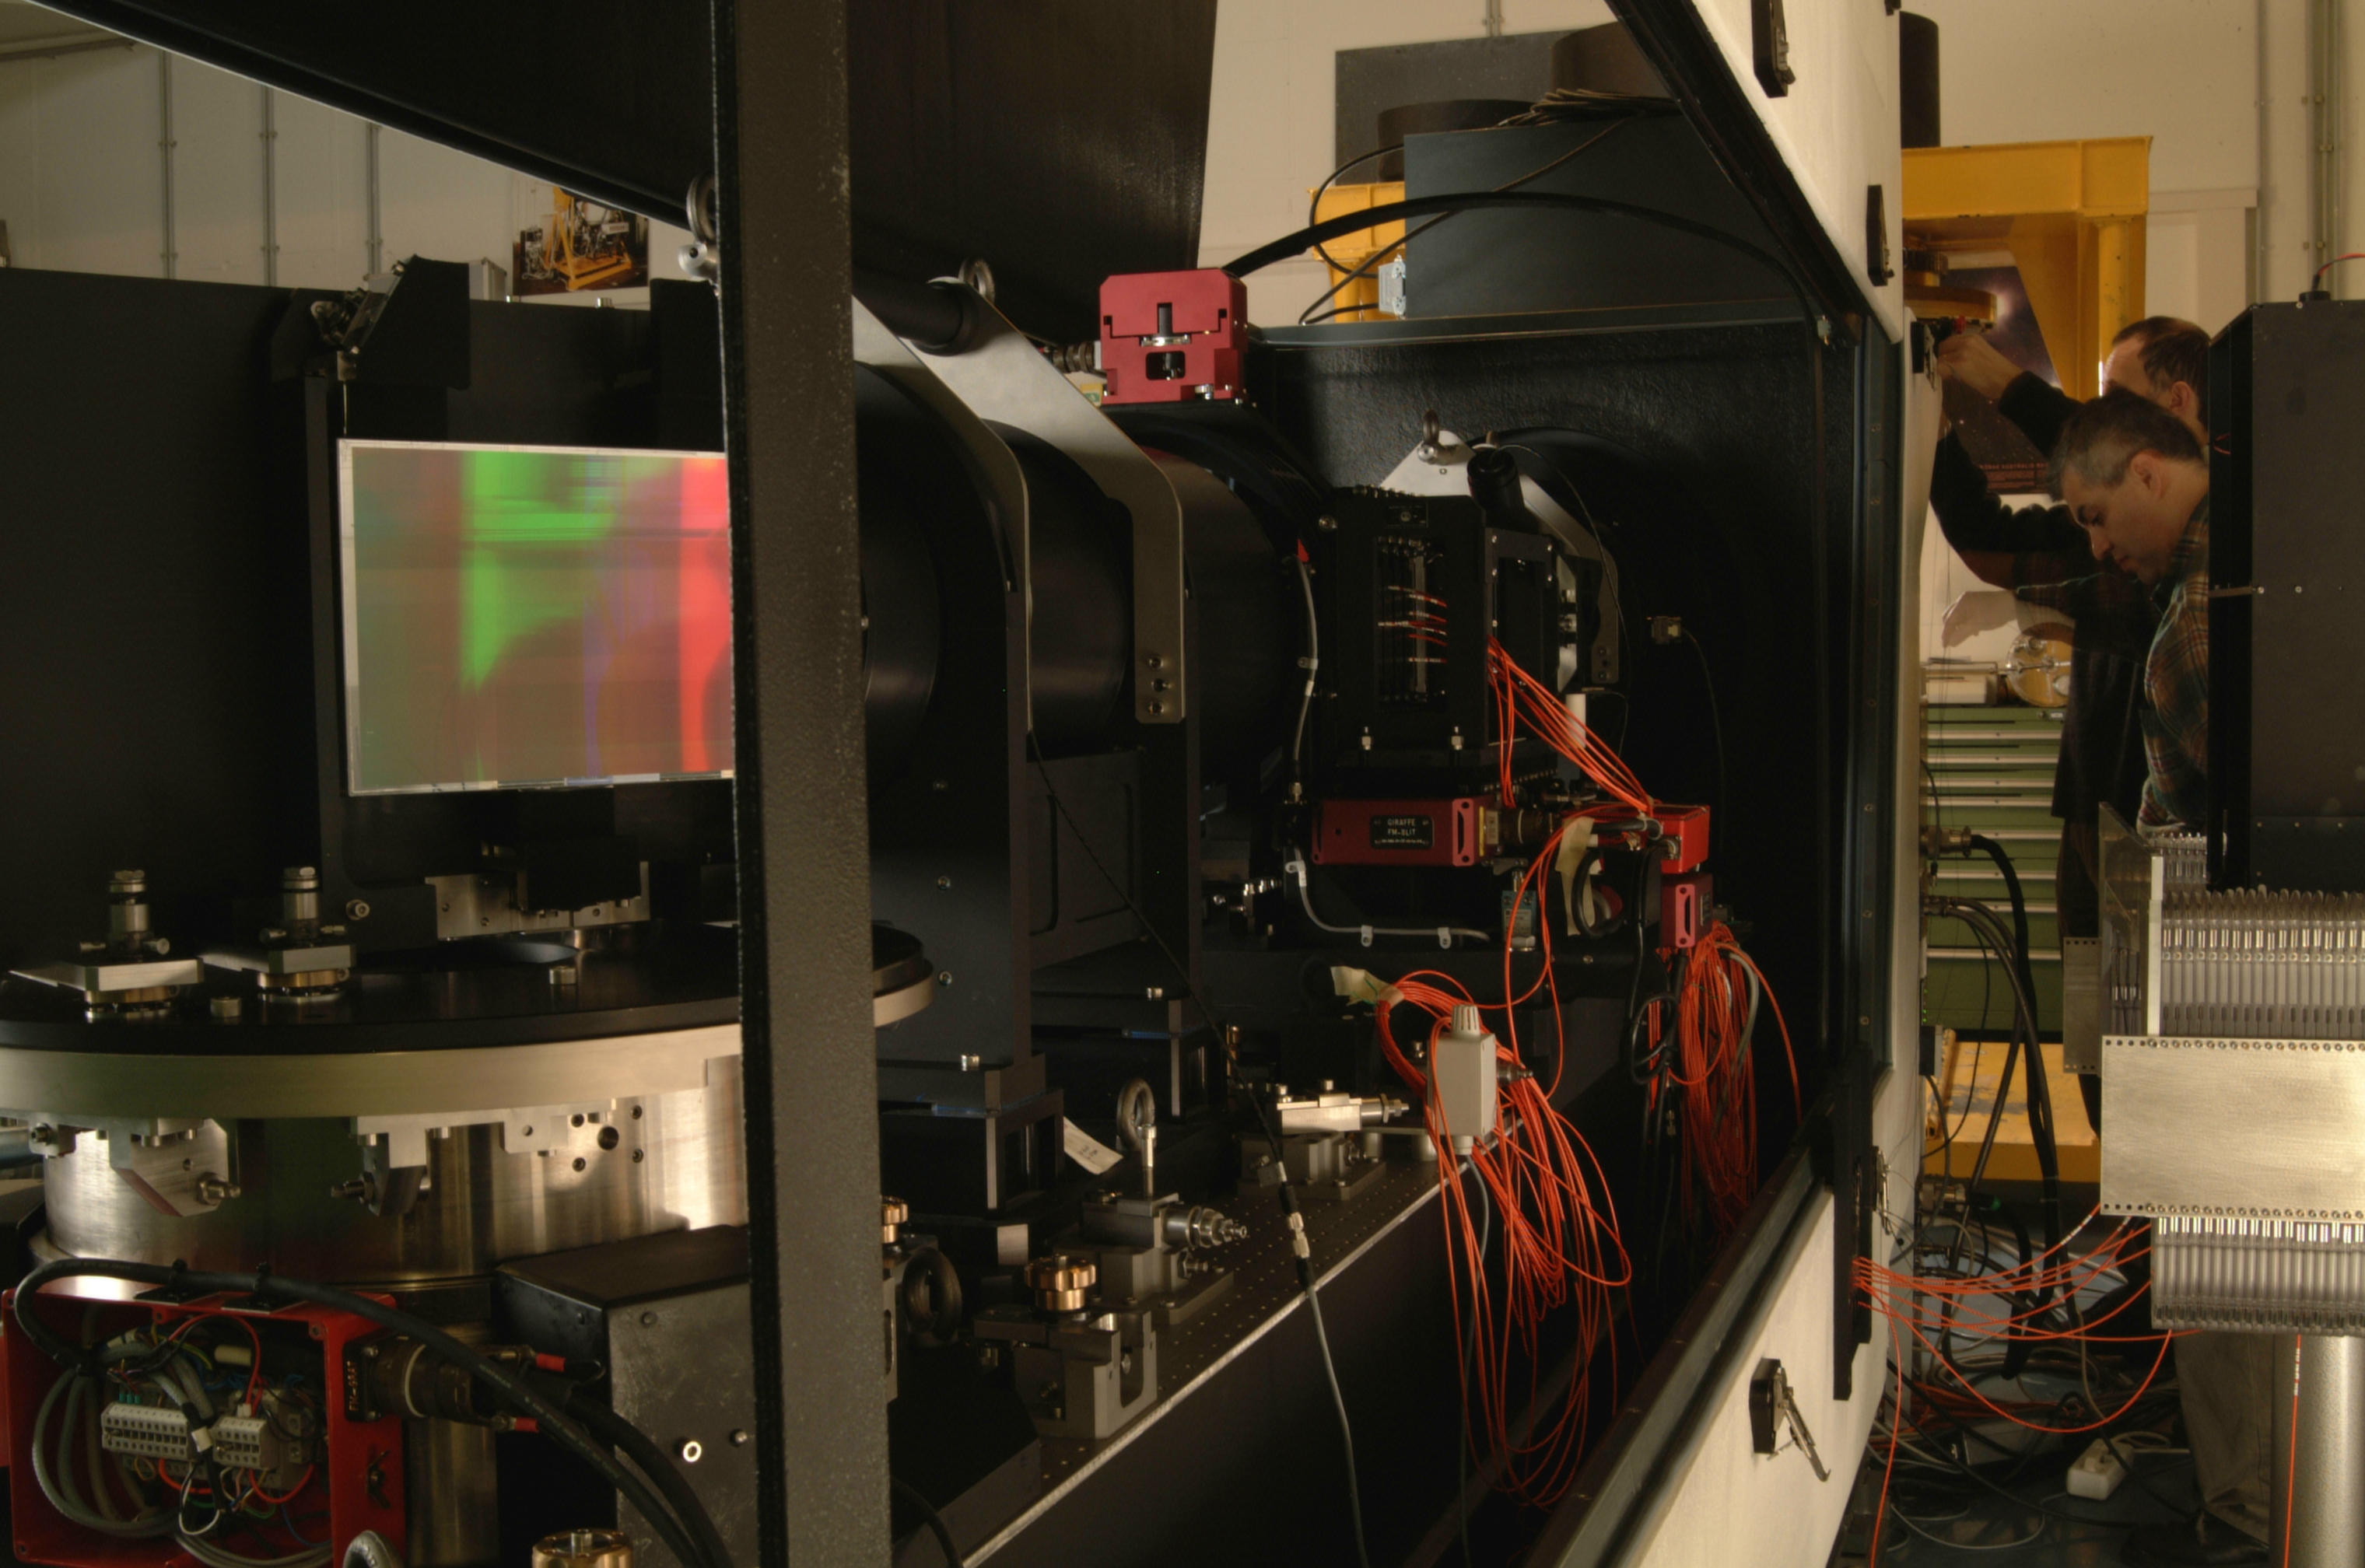

Giraffe

Giraffe, a part of the FLAMES instrument at the integration hall at ESO Headquarters.

Credit: ESO